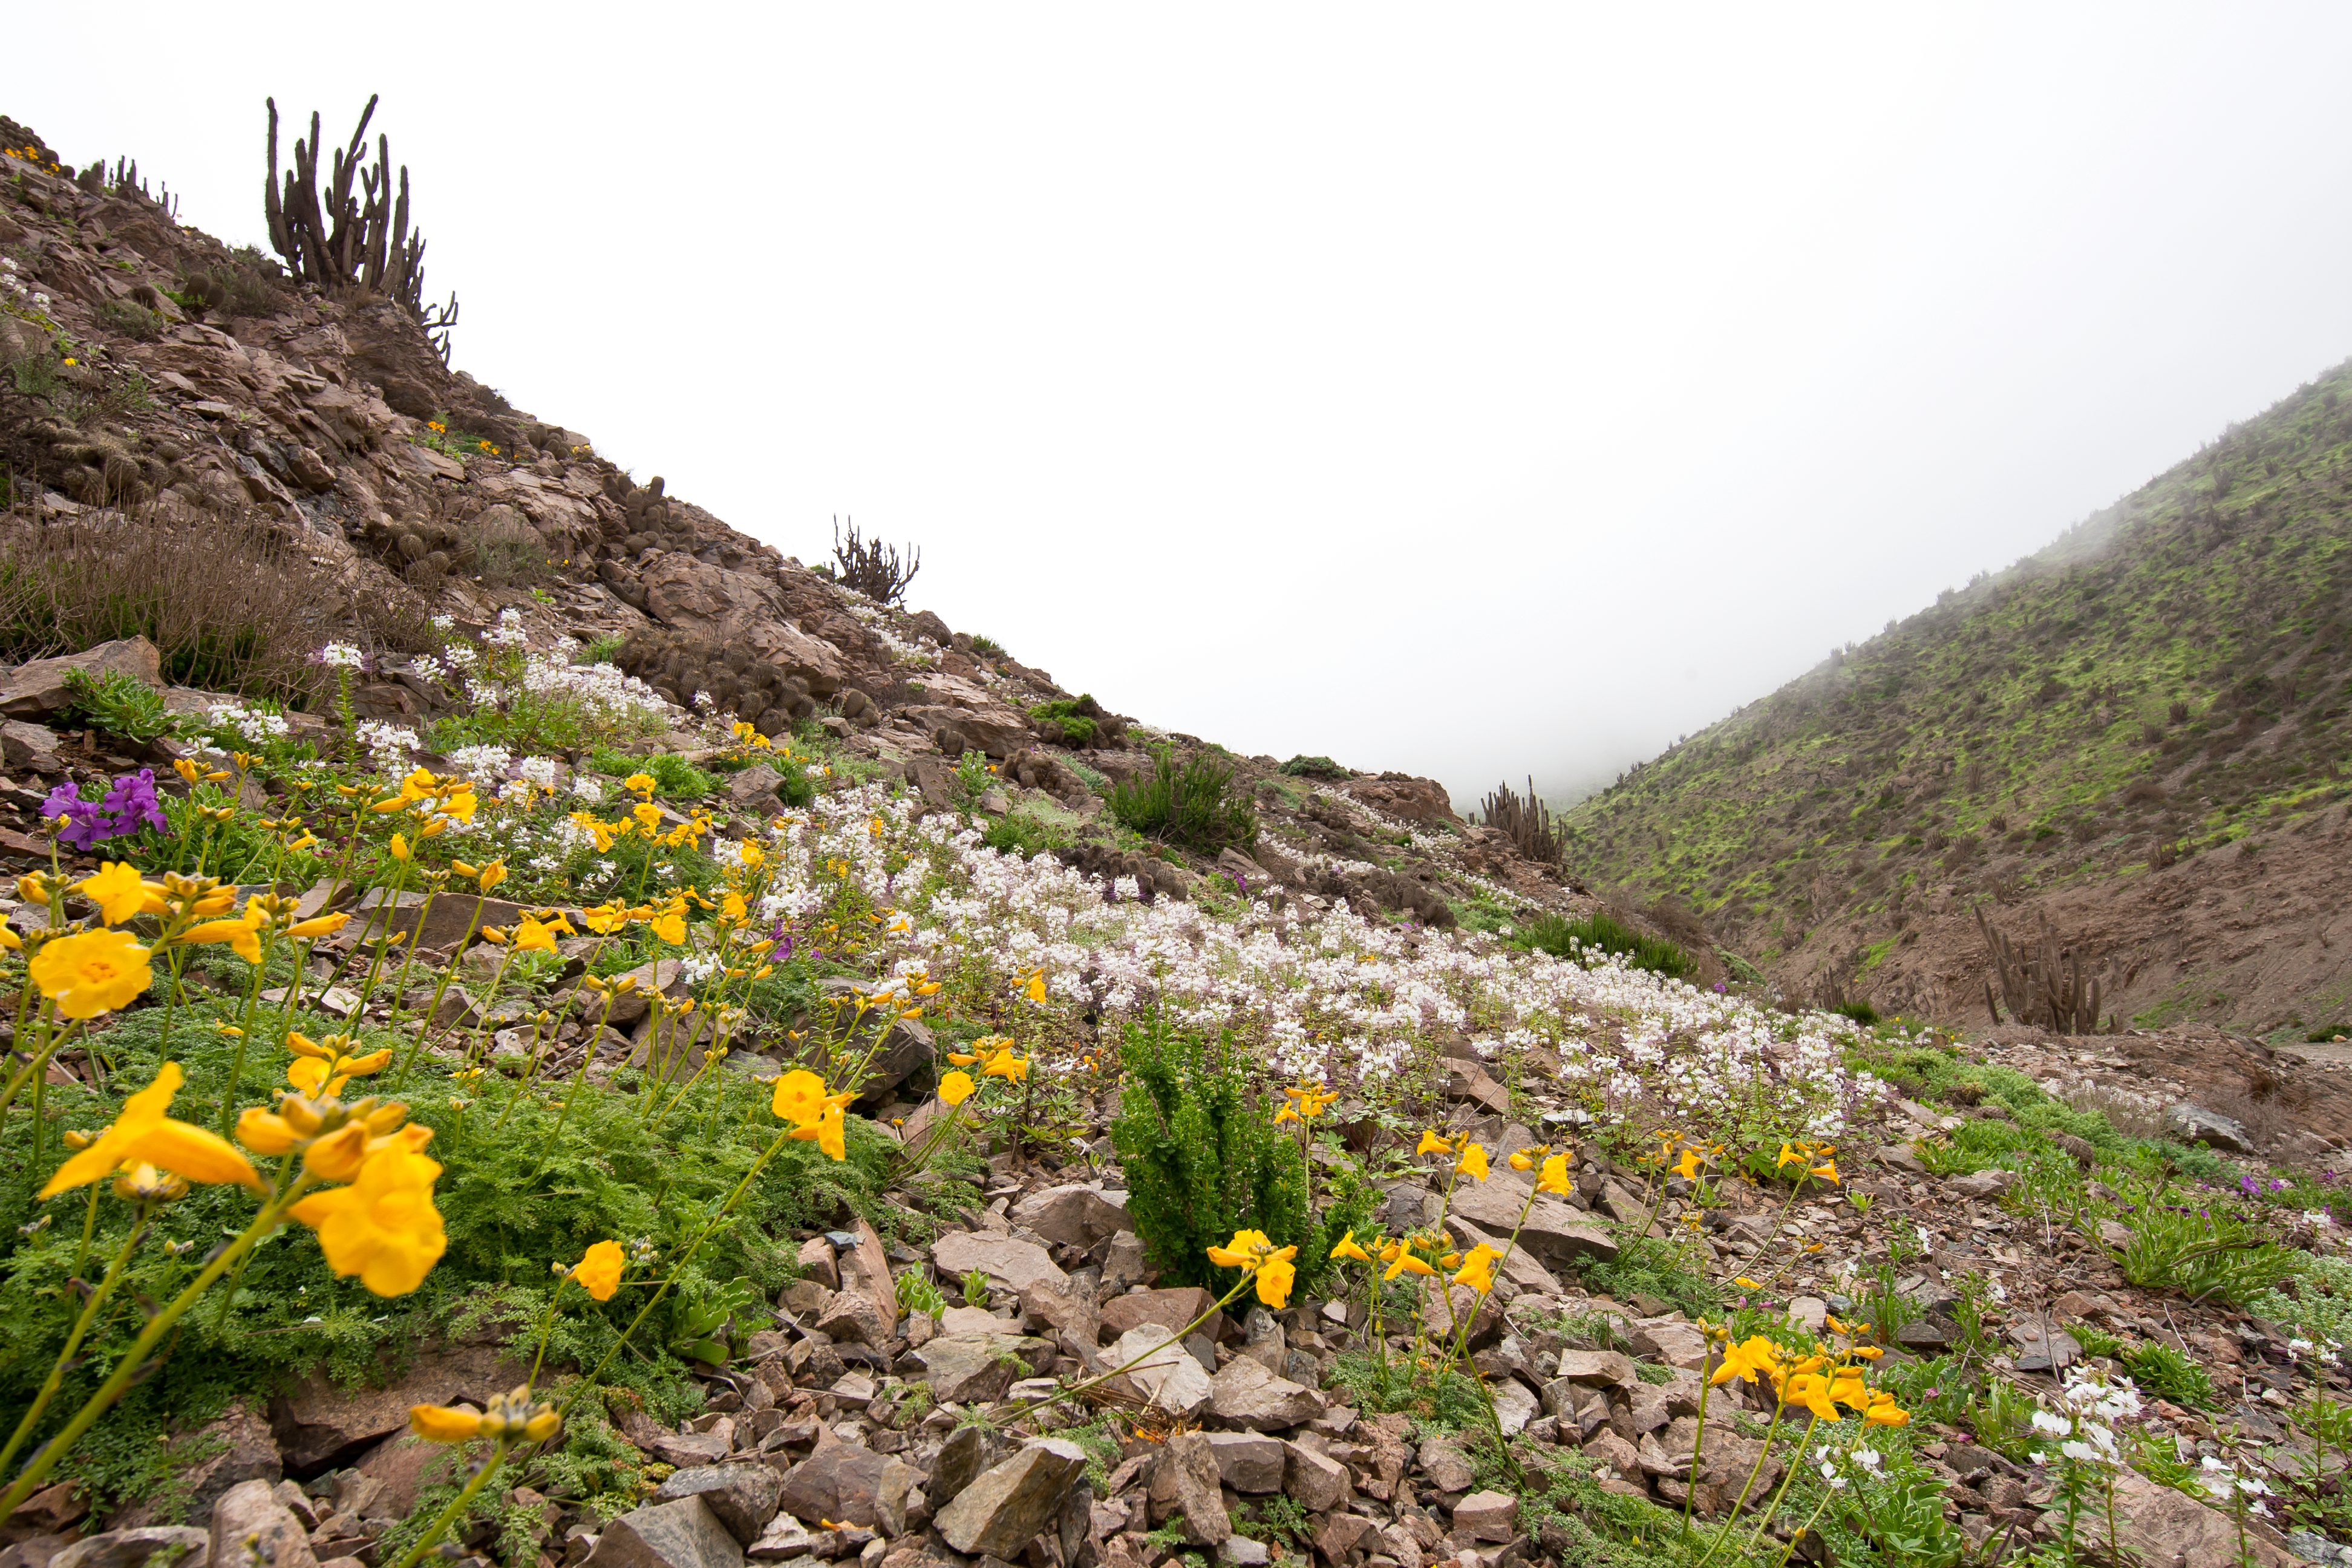

Flowers in the Atacama Desert

Flowers in the Atacama Desert

Credit: ESO